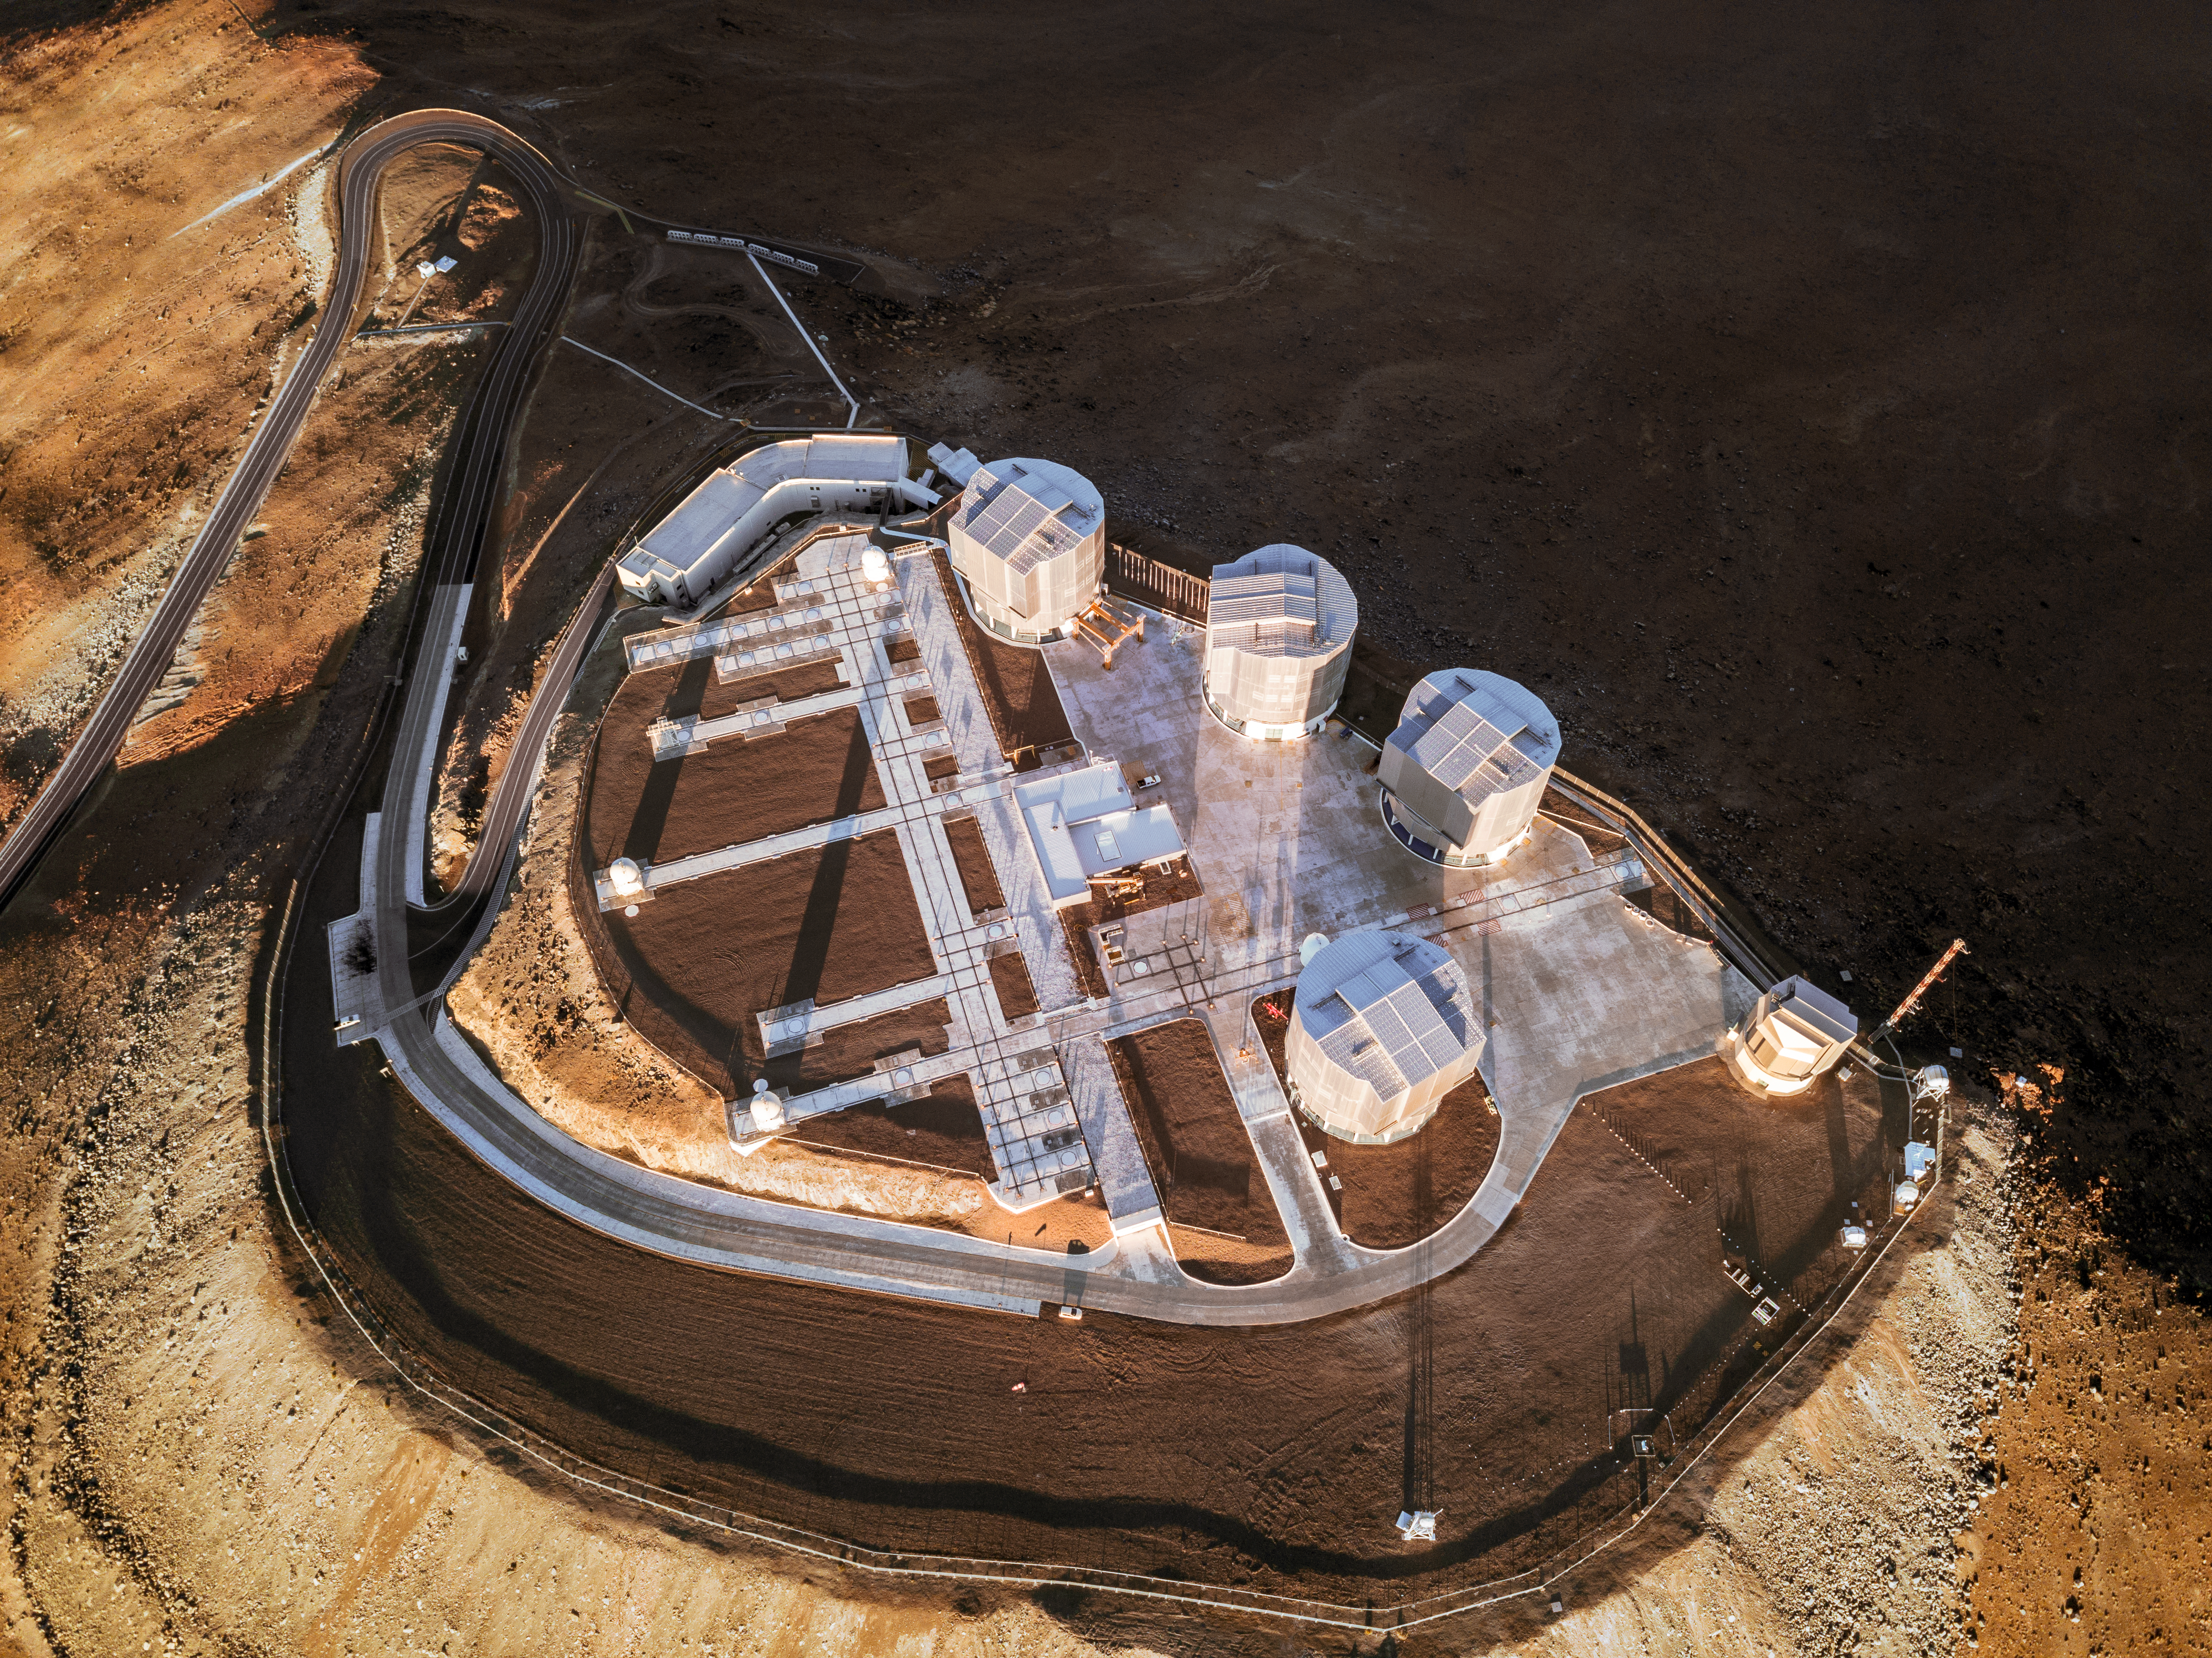

A behemoth seen from above

ESO’s Very Large Telescope (VLT) is one of the most advanced optical and infrared observatories in the world. This magnificent astronomical detective comprises an array of four individual Unit Telescopes — the large cylindrical domes visible in this image — each hosting a main mirror measuring 8.2 metres in diameter. It also includes four movable 1.8-metre diameter Auxiliary Telescopes — the, comparatively, small white, round domes seen to the left of the Unit Telescopes.

The VLT has contributed to groundbreaking observations and discoveries, including snapping the first image of an extrasolar planet and observing the visible counterpart to a gravitational wave source. In this picture, the telescopes are resting, their domed eyelids firmly closed as they slumber at ESO’s Paranal Observatory in Chile — but at night they will awaken to observe the Universe and make more fantastic discoveries.

Credit: ESO/Gerhard Hüdepohl